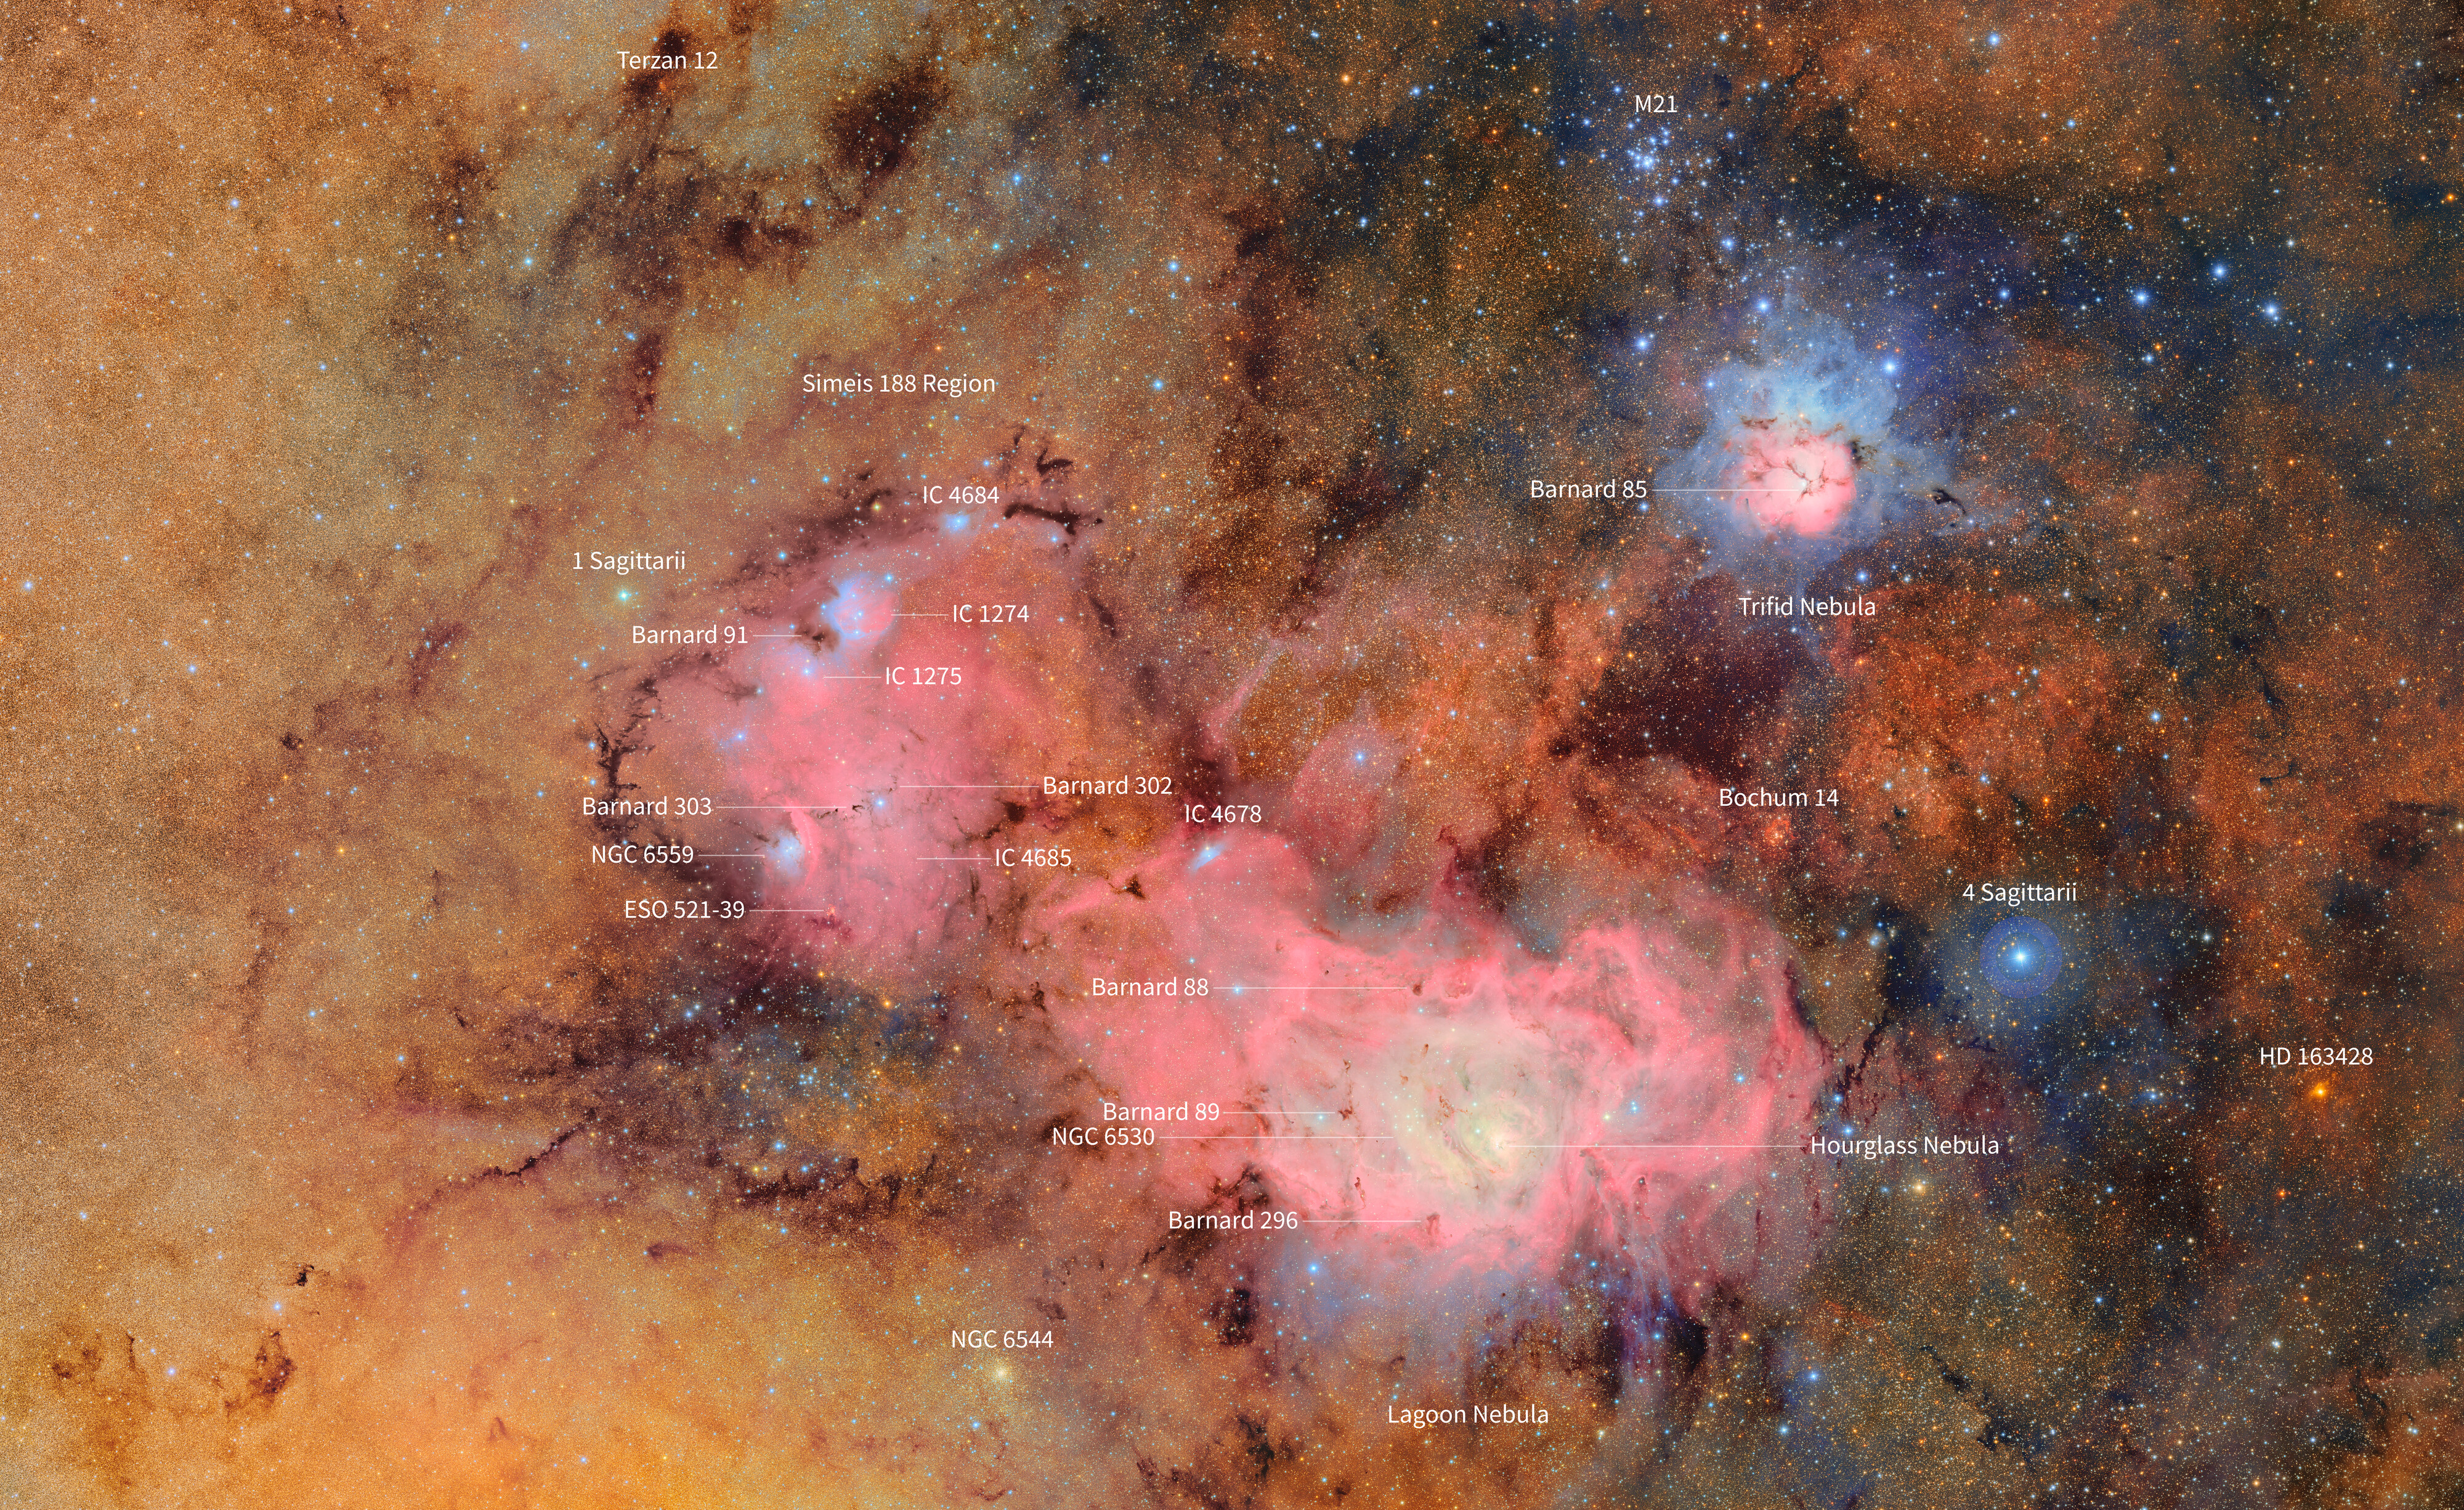

Trifid and Lagoon Nebulae Finder Chart (annotated)

This image offers a closer look at the region surrounding the Trifid and Lagoon Nebulae, as seen in this First Look image captured by NSF–DOE Vera C. Rubin Observatory.

The Trifid Nebula (also referred to as Messier 20) is a bright, colorful cloud of gas and dust about 5,000 light-years away in the constellation Sagittarius. What makes it especially striking is the combination of features packed into one place: a glowing pink emission nebula, a cool blue reflection nebula, and dark dust lanes that split it into three sections — hence the name “Trifid.” Inside, new stars are forming and blasting out strong winds and radiation, carving up the gas around them. It gives us a dramatic glimpse at how massive stars shape their surroundings even as they’re being born.

Below the Trifid Nebula in this image is the Lagoon Nebula (or Messier 8), another vibrant stellar nursery glowing about 4,000 light-years away. You can actually spot the Lagoon with just a pair of binoculars or a small telescope. At its heart is a cluster of young, massive stars — their intense radiation lights up the surrounding gas and shapes the swirling clouds into intricate patterns. The Lagoon nebula provides scientists with a great place to study the earliest stages of star formation — how giant clouds collapse, how star clusters take shape, and how newborn stars start to reshape their environment.

This Comparison tool let's you see the image with and without labels.

Credit: RubinObs/NOIRLab/SLAC/NSF/DOE/AURA